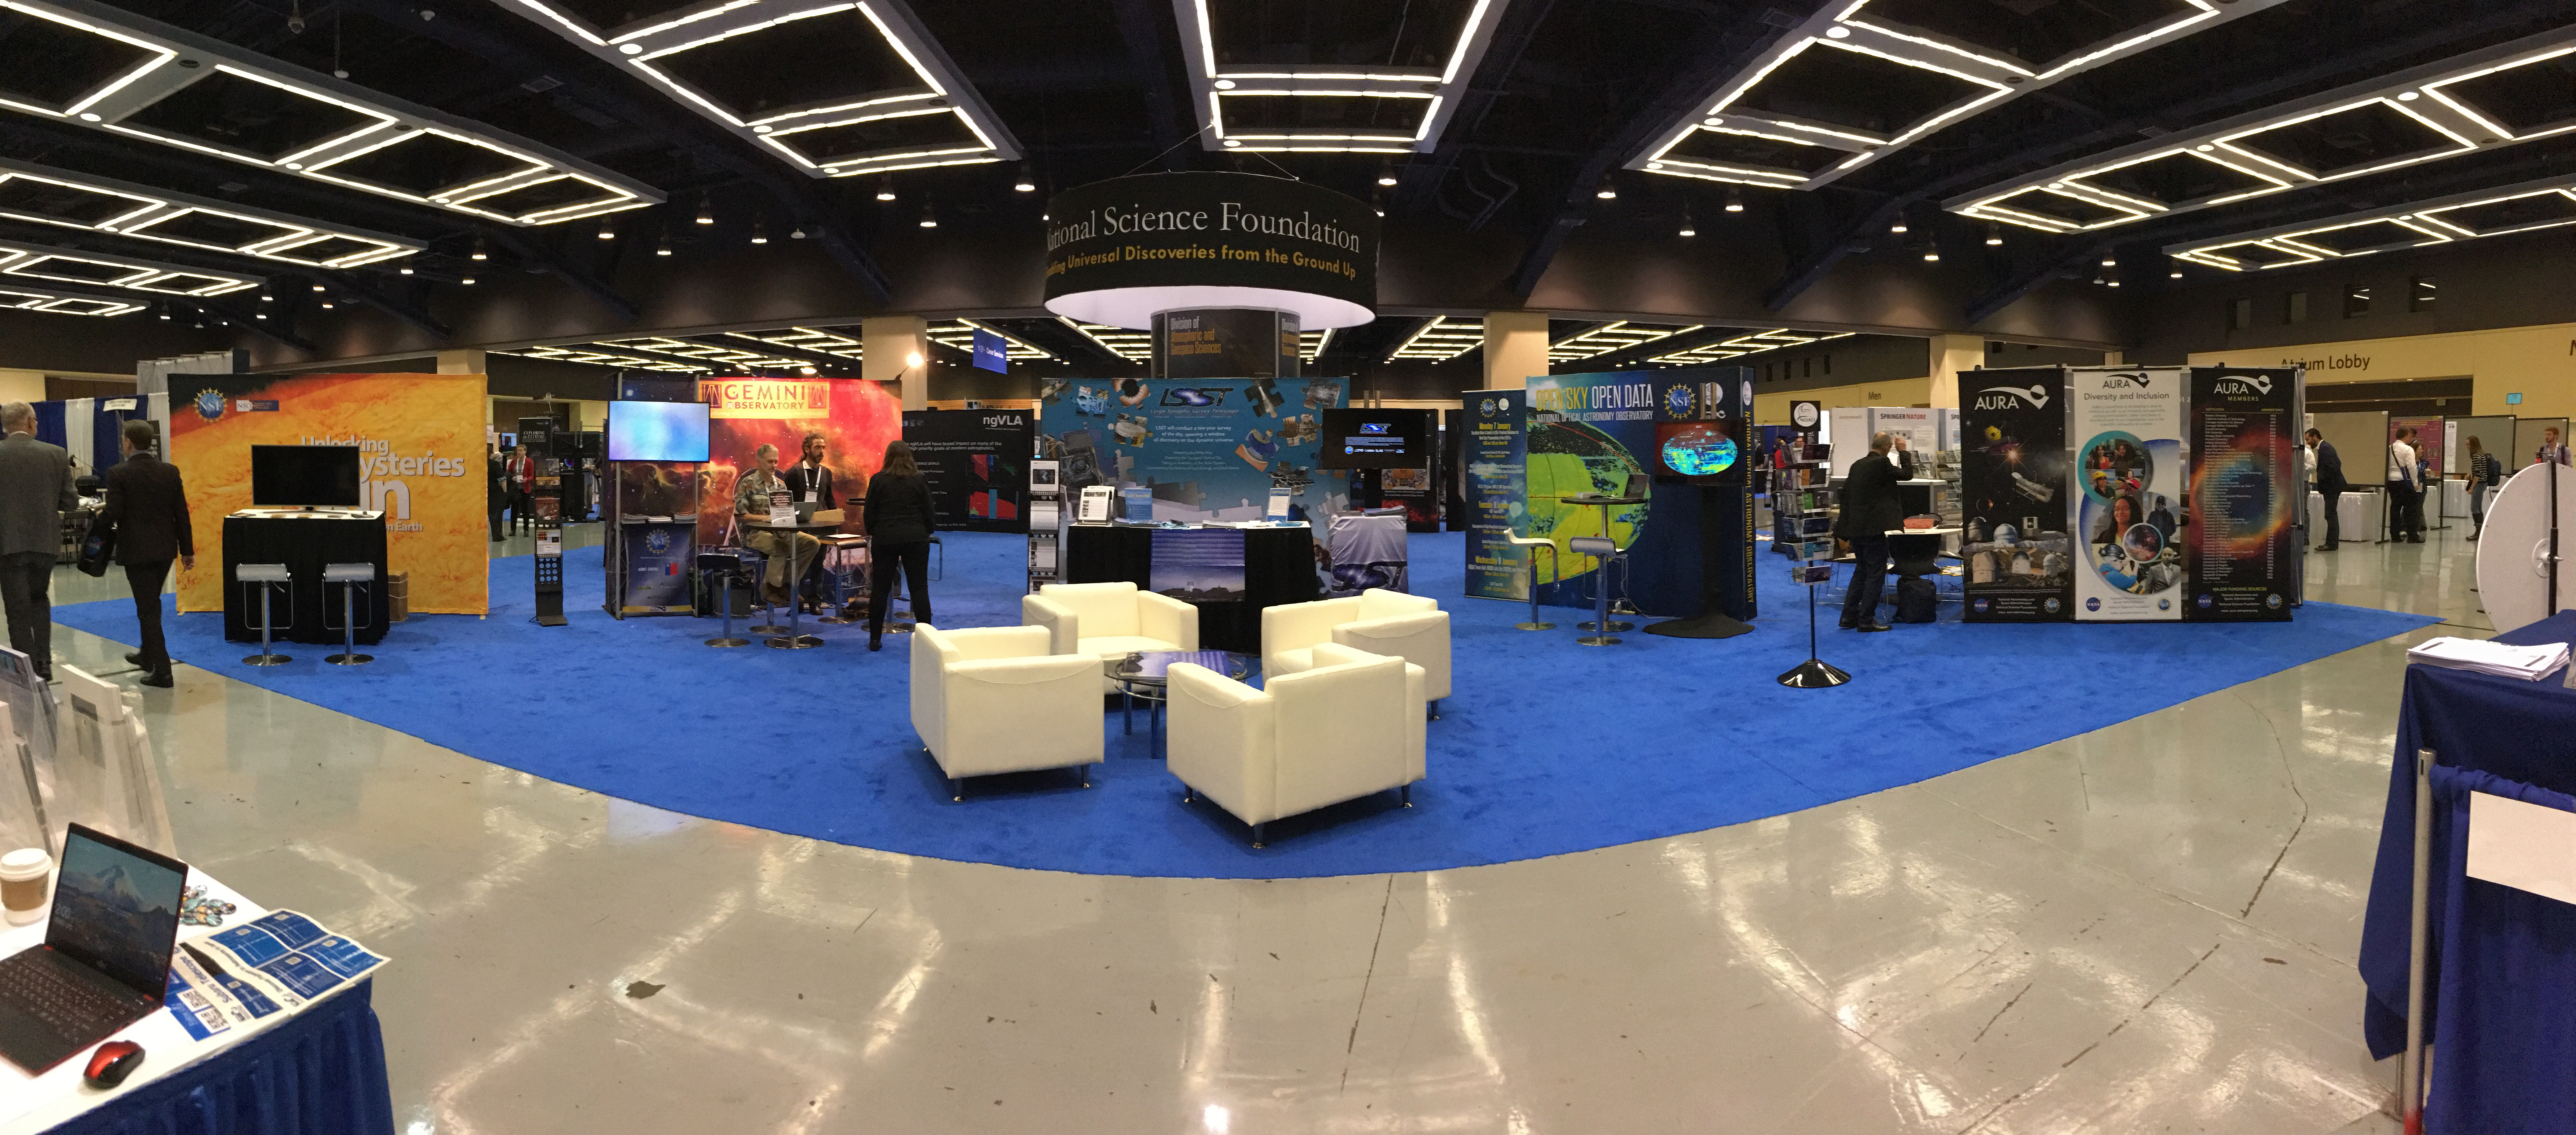

rubin-rubin-7

The 233rd Meeting of the American Astronomical Society (AAS) wrapped up on January 10; this year’s winter meeting took place in Seattle, WA, with more than 3000 people registered. LSST staffed an exhibitor booth during the meeting within the National Science Foundation’s (NSF) Pavilion, giving project updates and answering questions from conference attendees. Numerous posters and talks were presented by LSST Project and Science Collaboration members.

Credit: P. Marenfeld (NOIRLab/NSF/AURA)